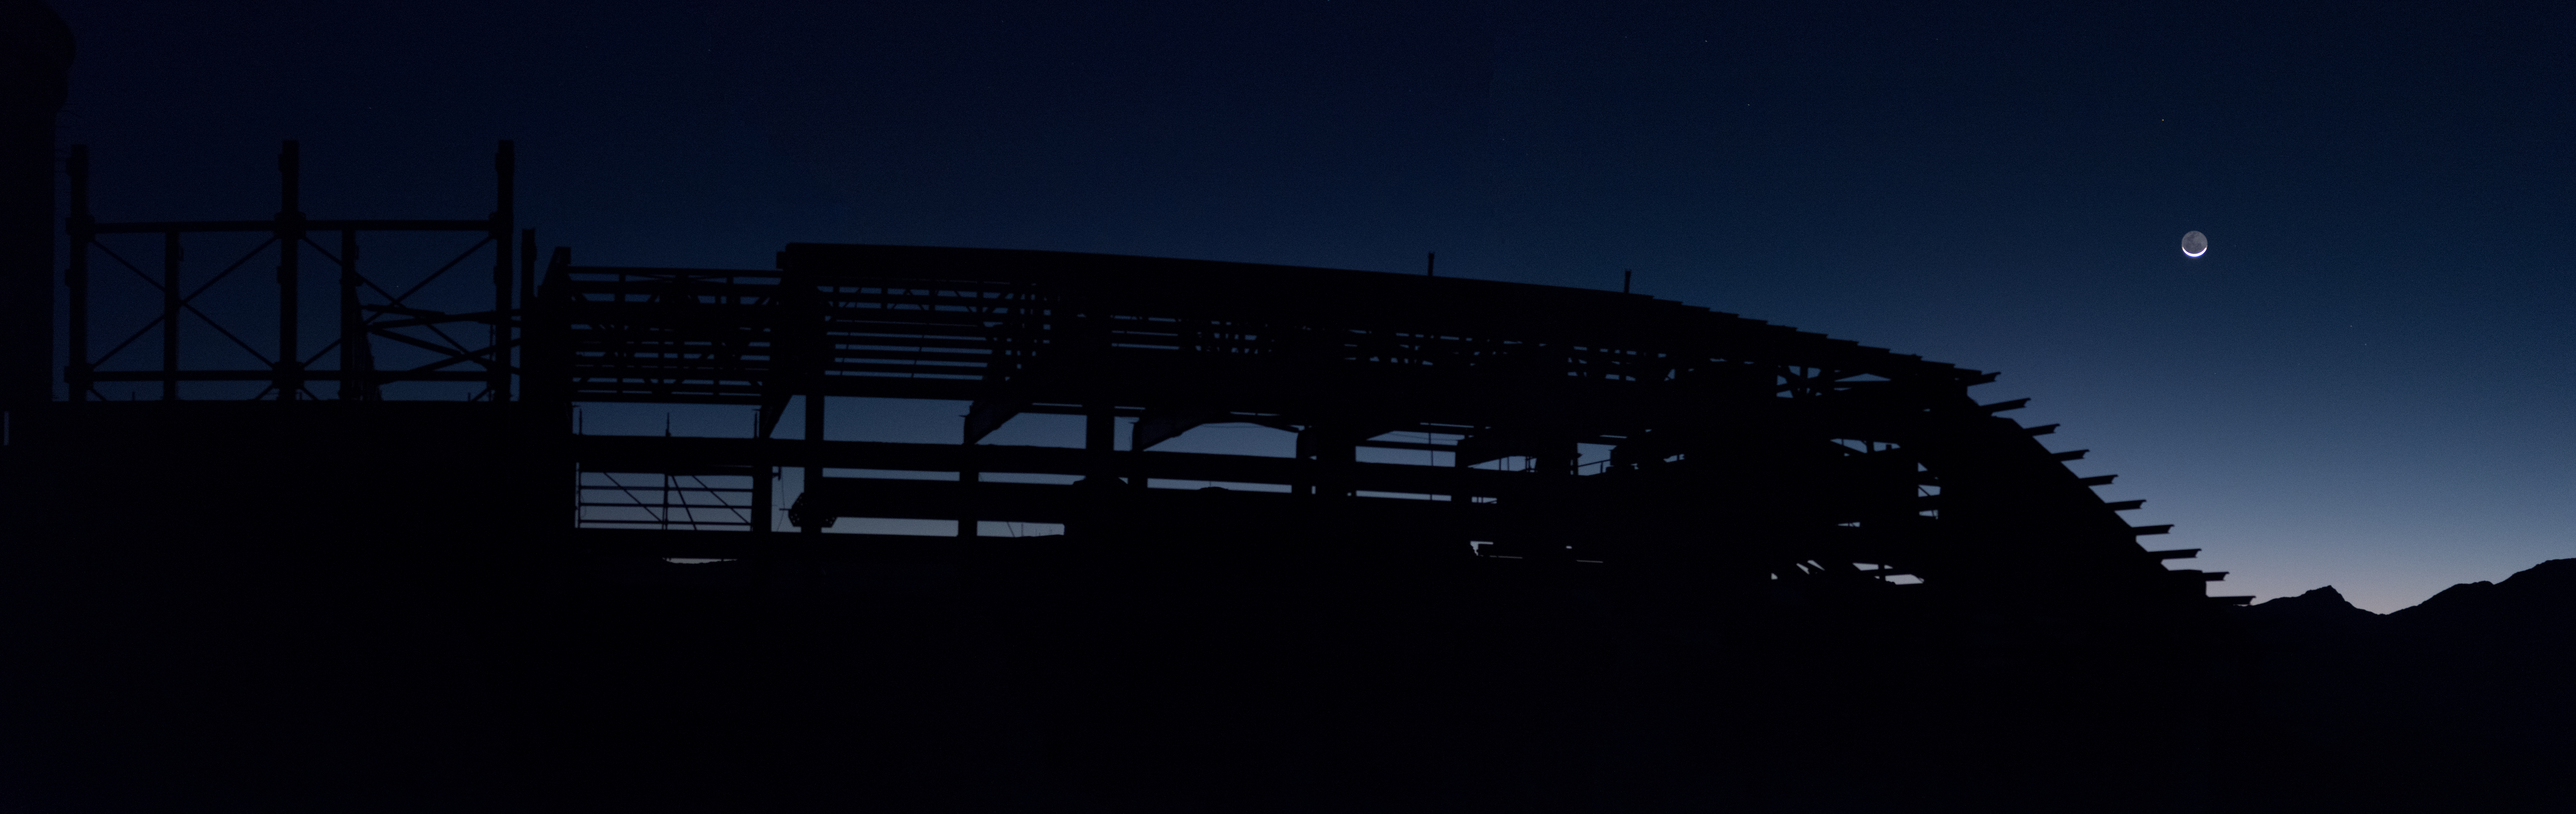

Summit Multimedia Visit 2017

In March 2017 a multimedia team visited Cerro Pachón to document LSST Facility construction. More details are at https://www.lsst.org/news/cerro-pach%C3%B3n-goes-hollywood.

Credit: M. Park/Inigo Films/Rubin Observatory/ NSF/ AURA